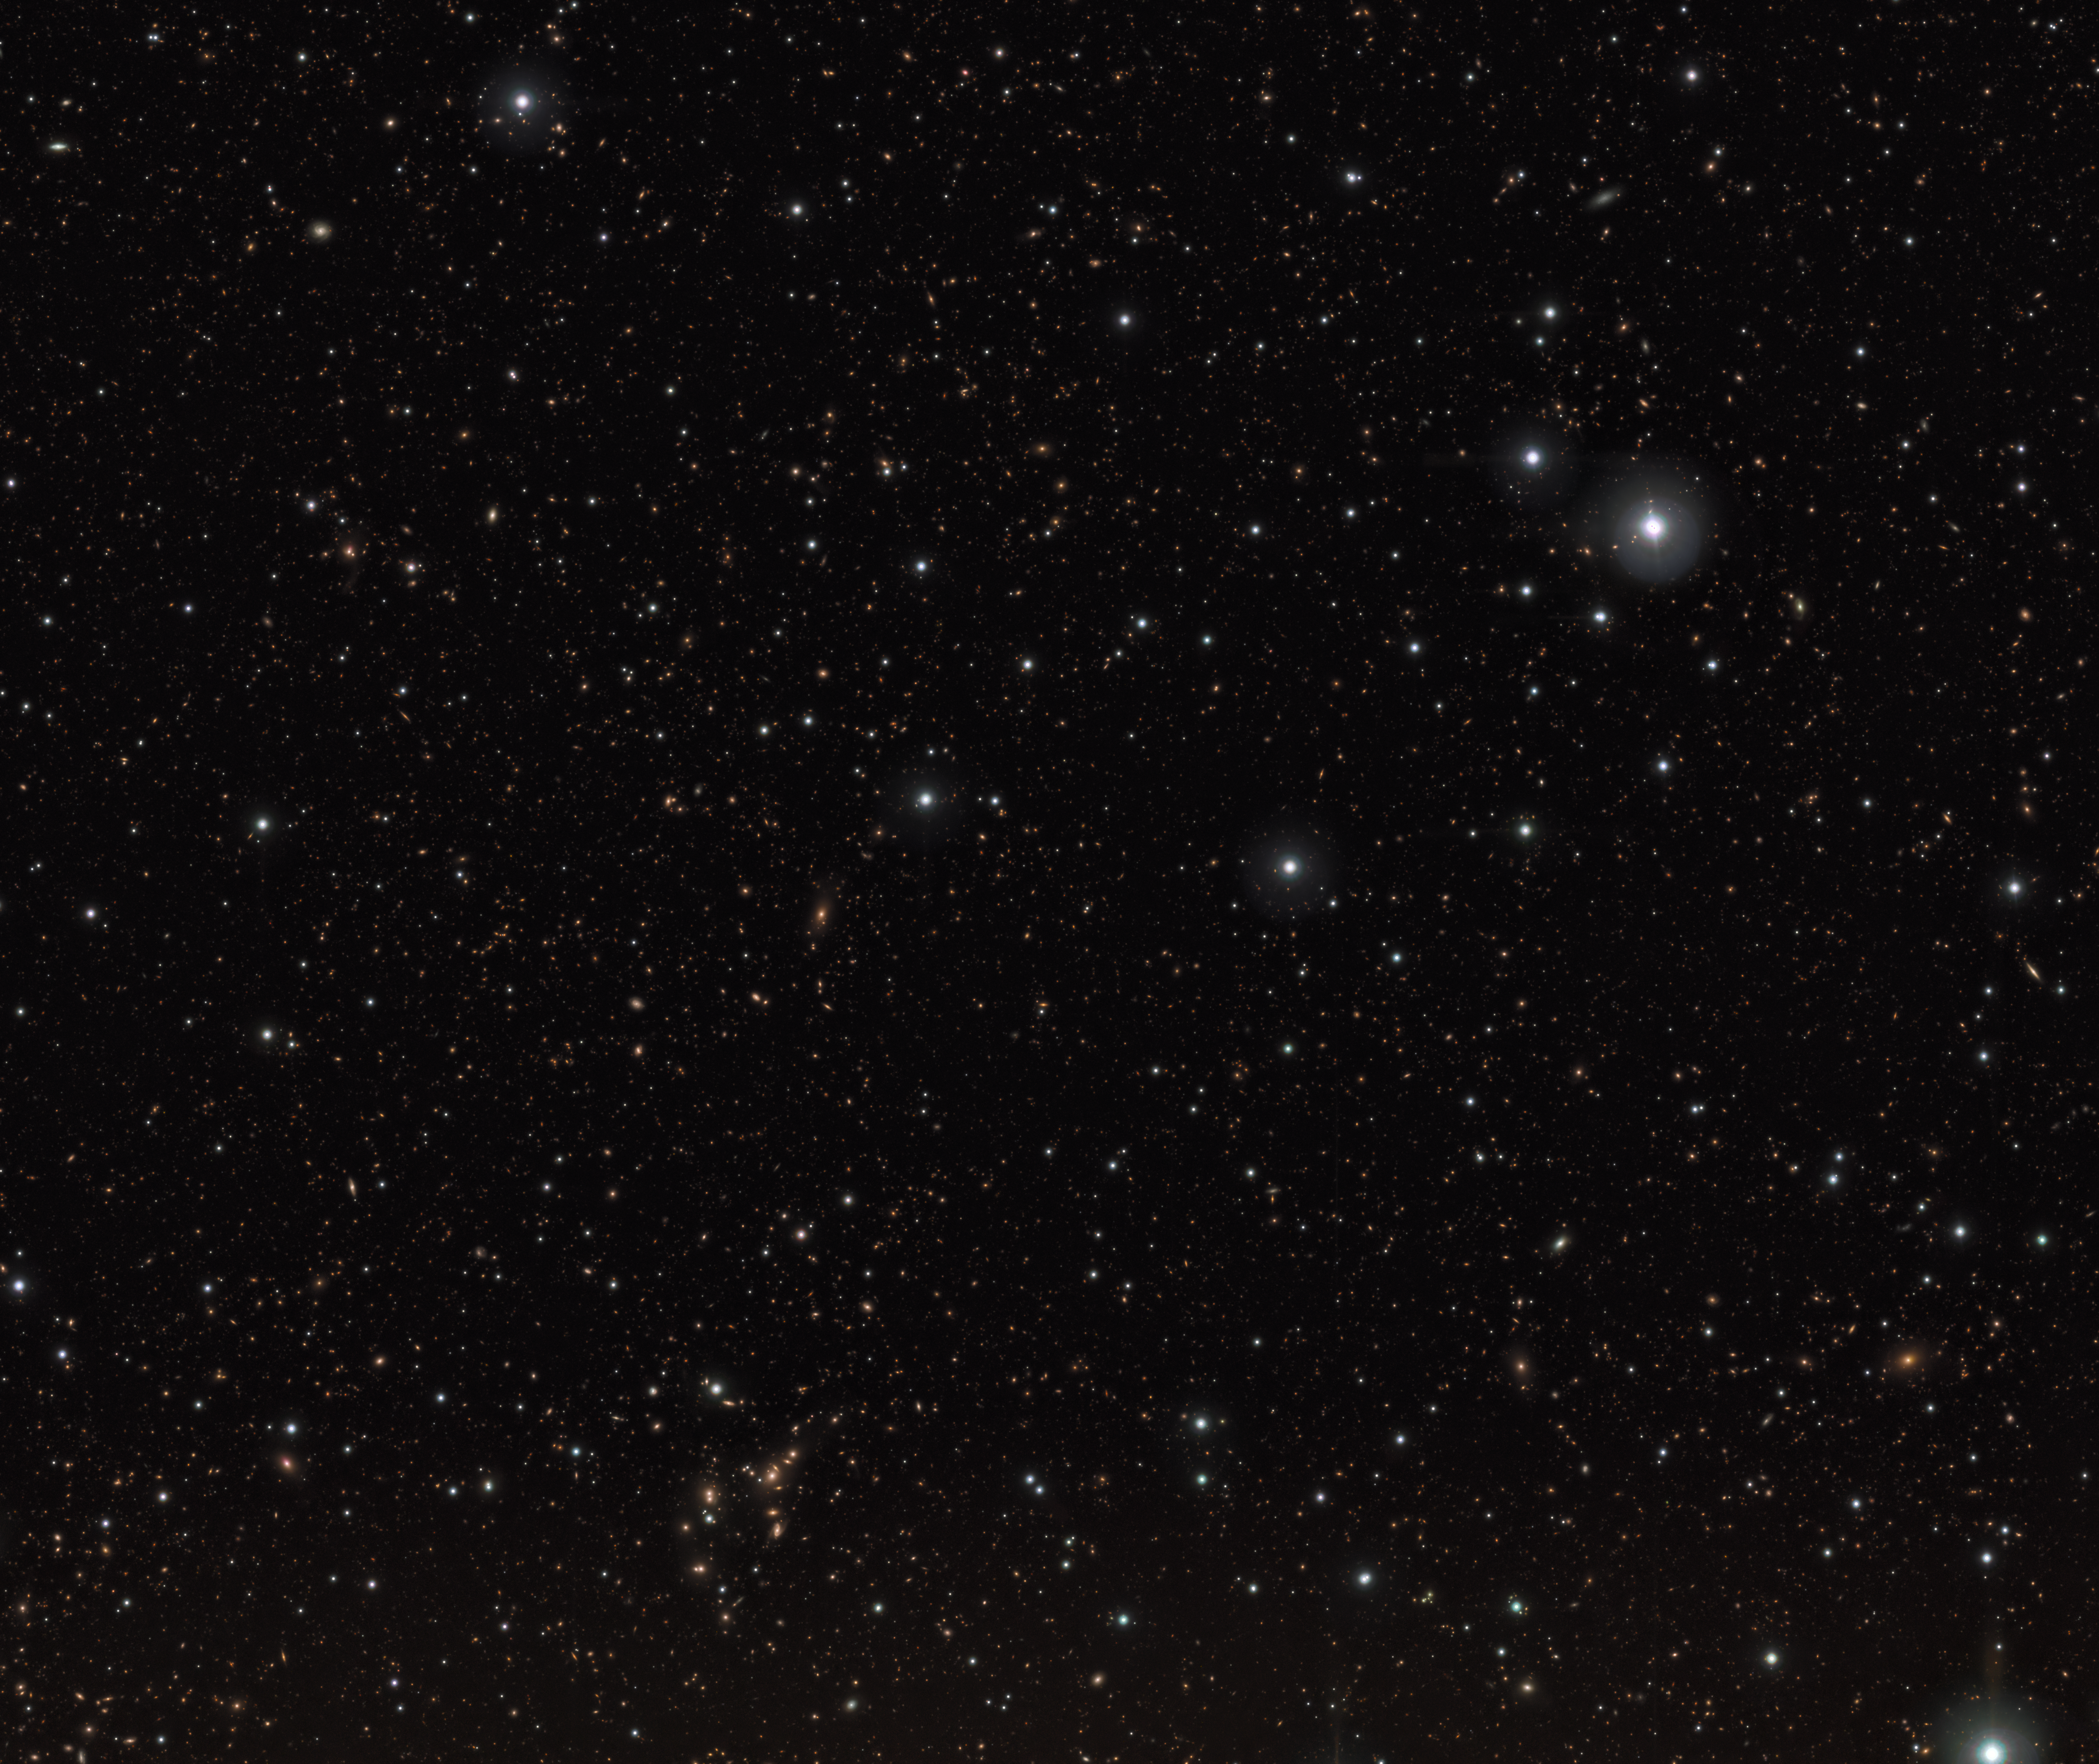

Infrared image of stars and galaxies near the REBELS-25 galaxy

This image shows a field of stars and galaxies taken with VISTA’s near-infrared camera. Among them is REBELS-25, the most distant rotating disc galaxy ever discovered.

VISTA, ESO’s Visible and Infrared Survey Telescope for Astronomy, is located in Chile’s Atacama Desert.

Credit: ESO/J. Dunlop et al. Ack.: CASU, CALET